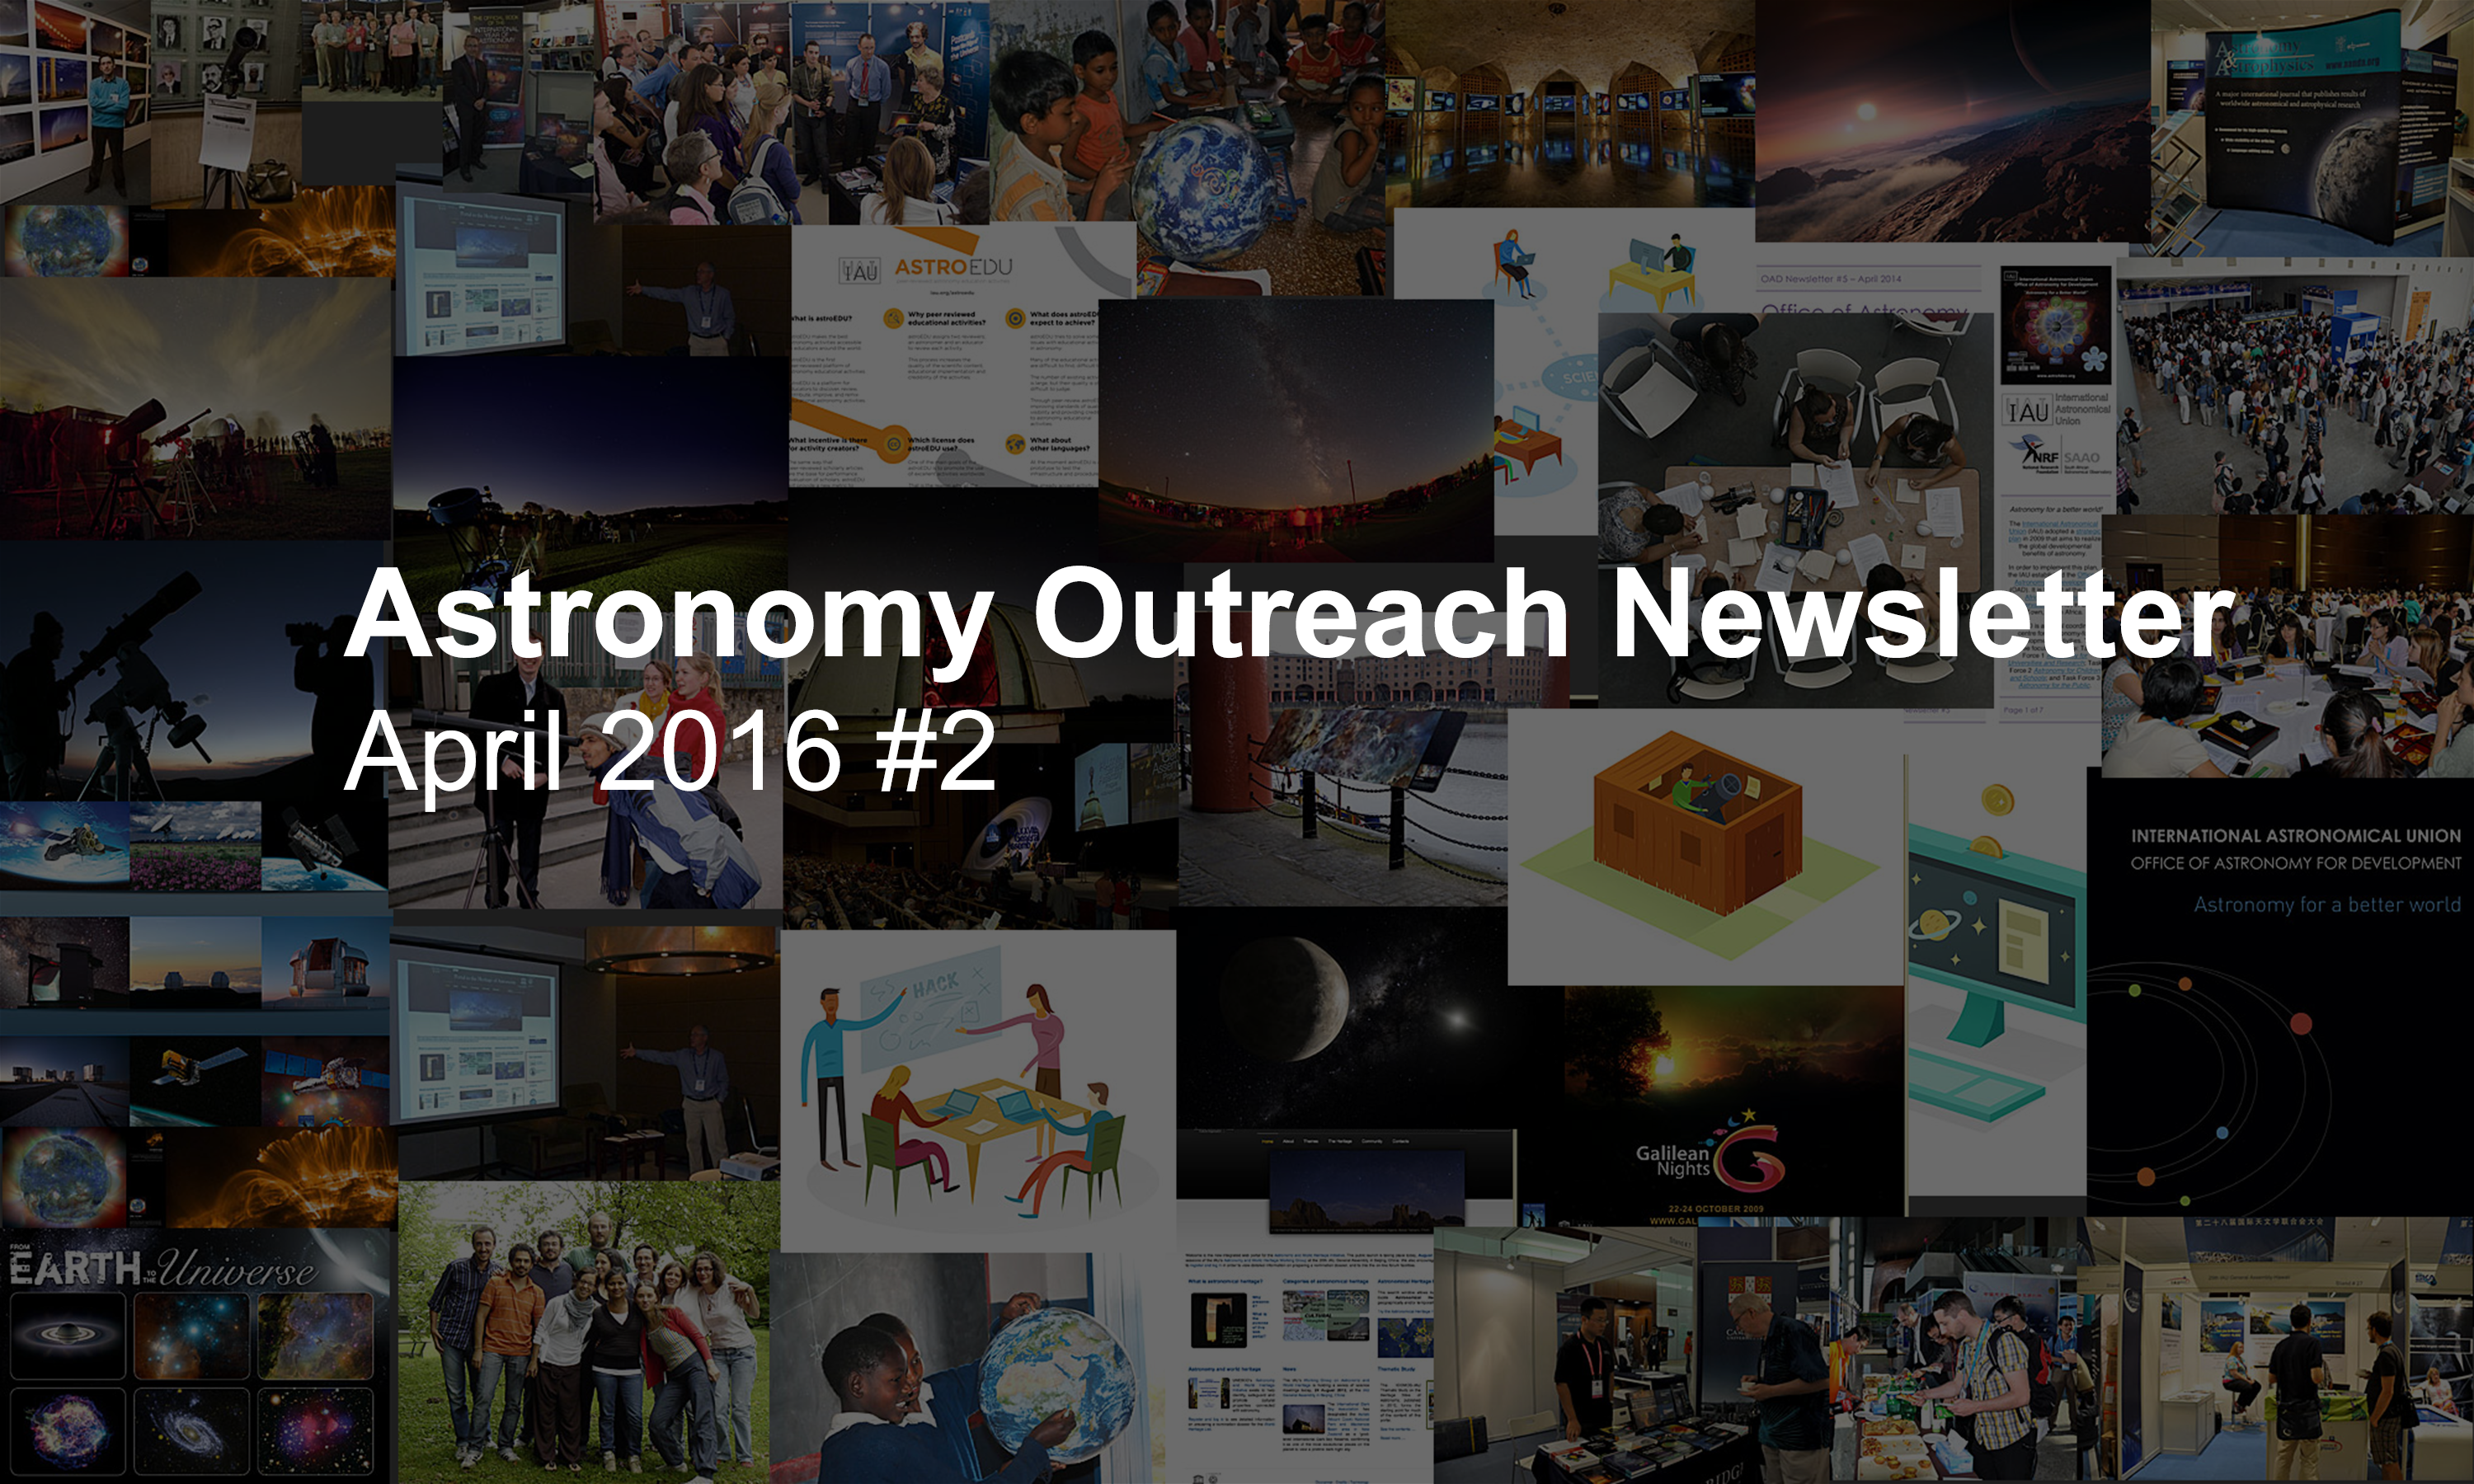

IAU Astronomy Outreach Newsletter #8 2016 (April 2016 #2)

IAU Astronomy Outreach Newsletter #8 2016 (April 2016 #2)

Credit: IAU